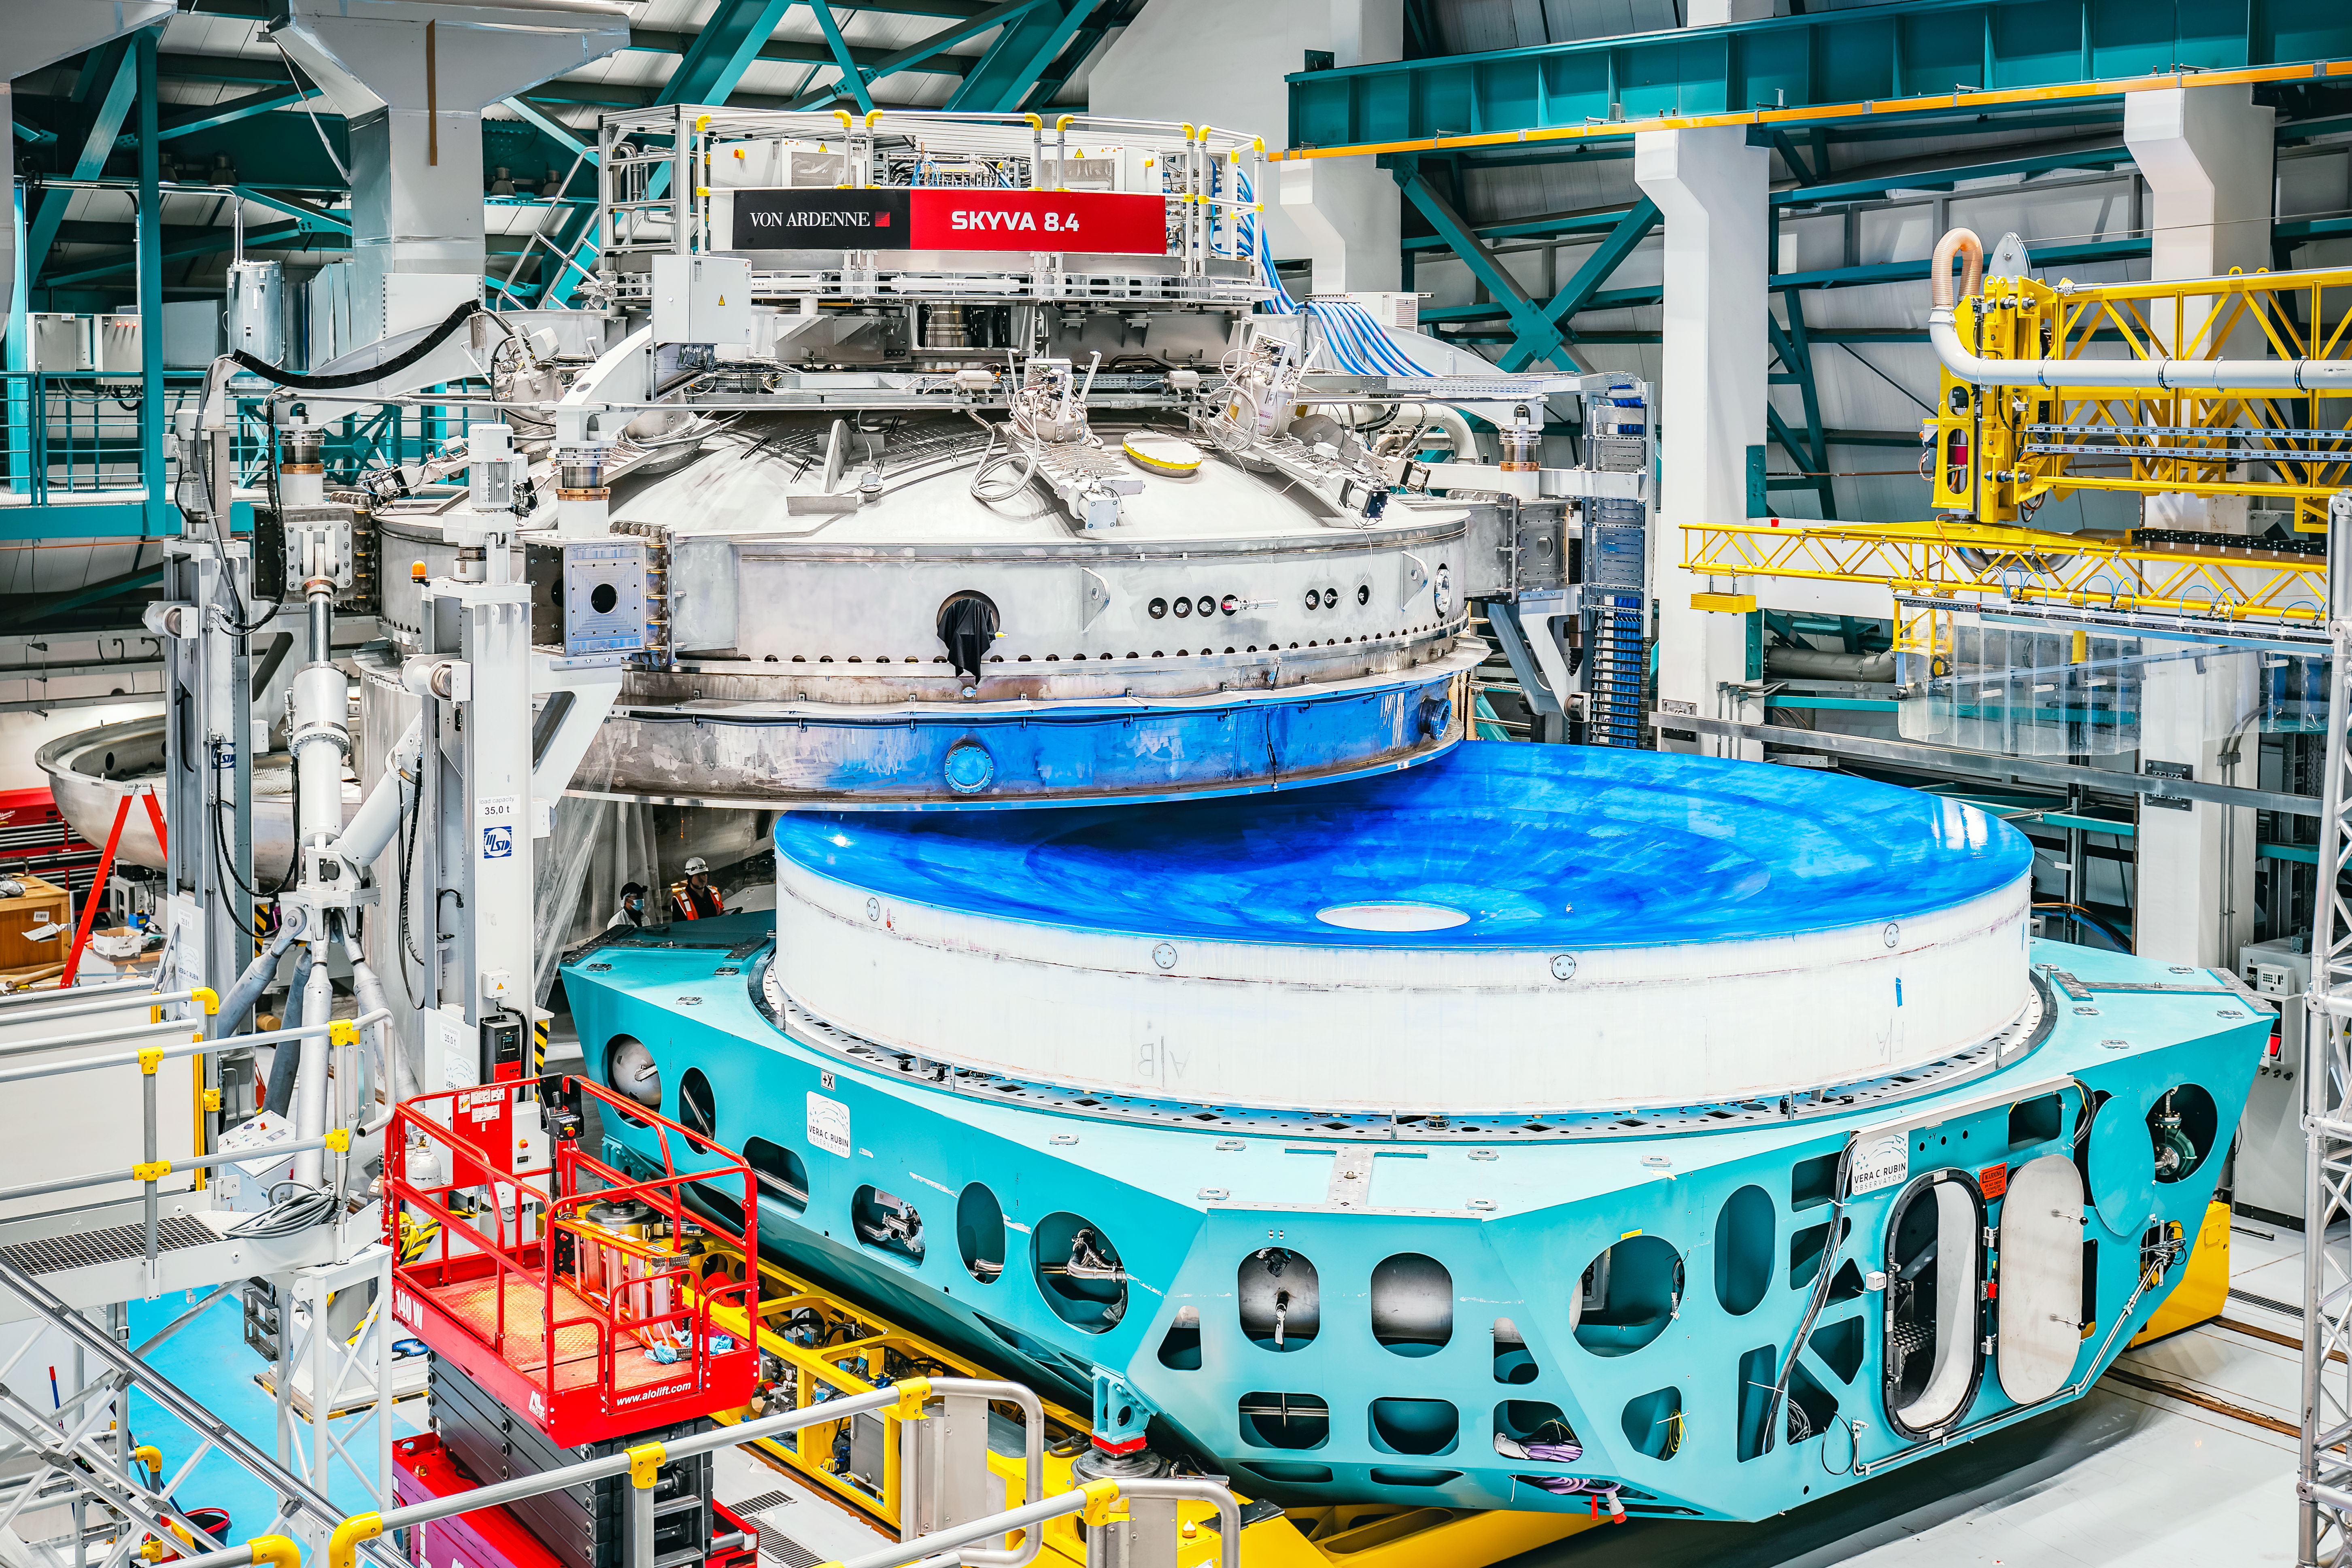

Inside Rubin Observatory April 2024

The unique 8.4-meter Rubin mirror is still showing its blue protective coating prior to getting its reflective coating in April 2024.

Credit: Rubin Observatory/NSF/AURA/A. Pizarro D.